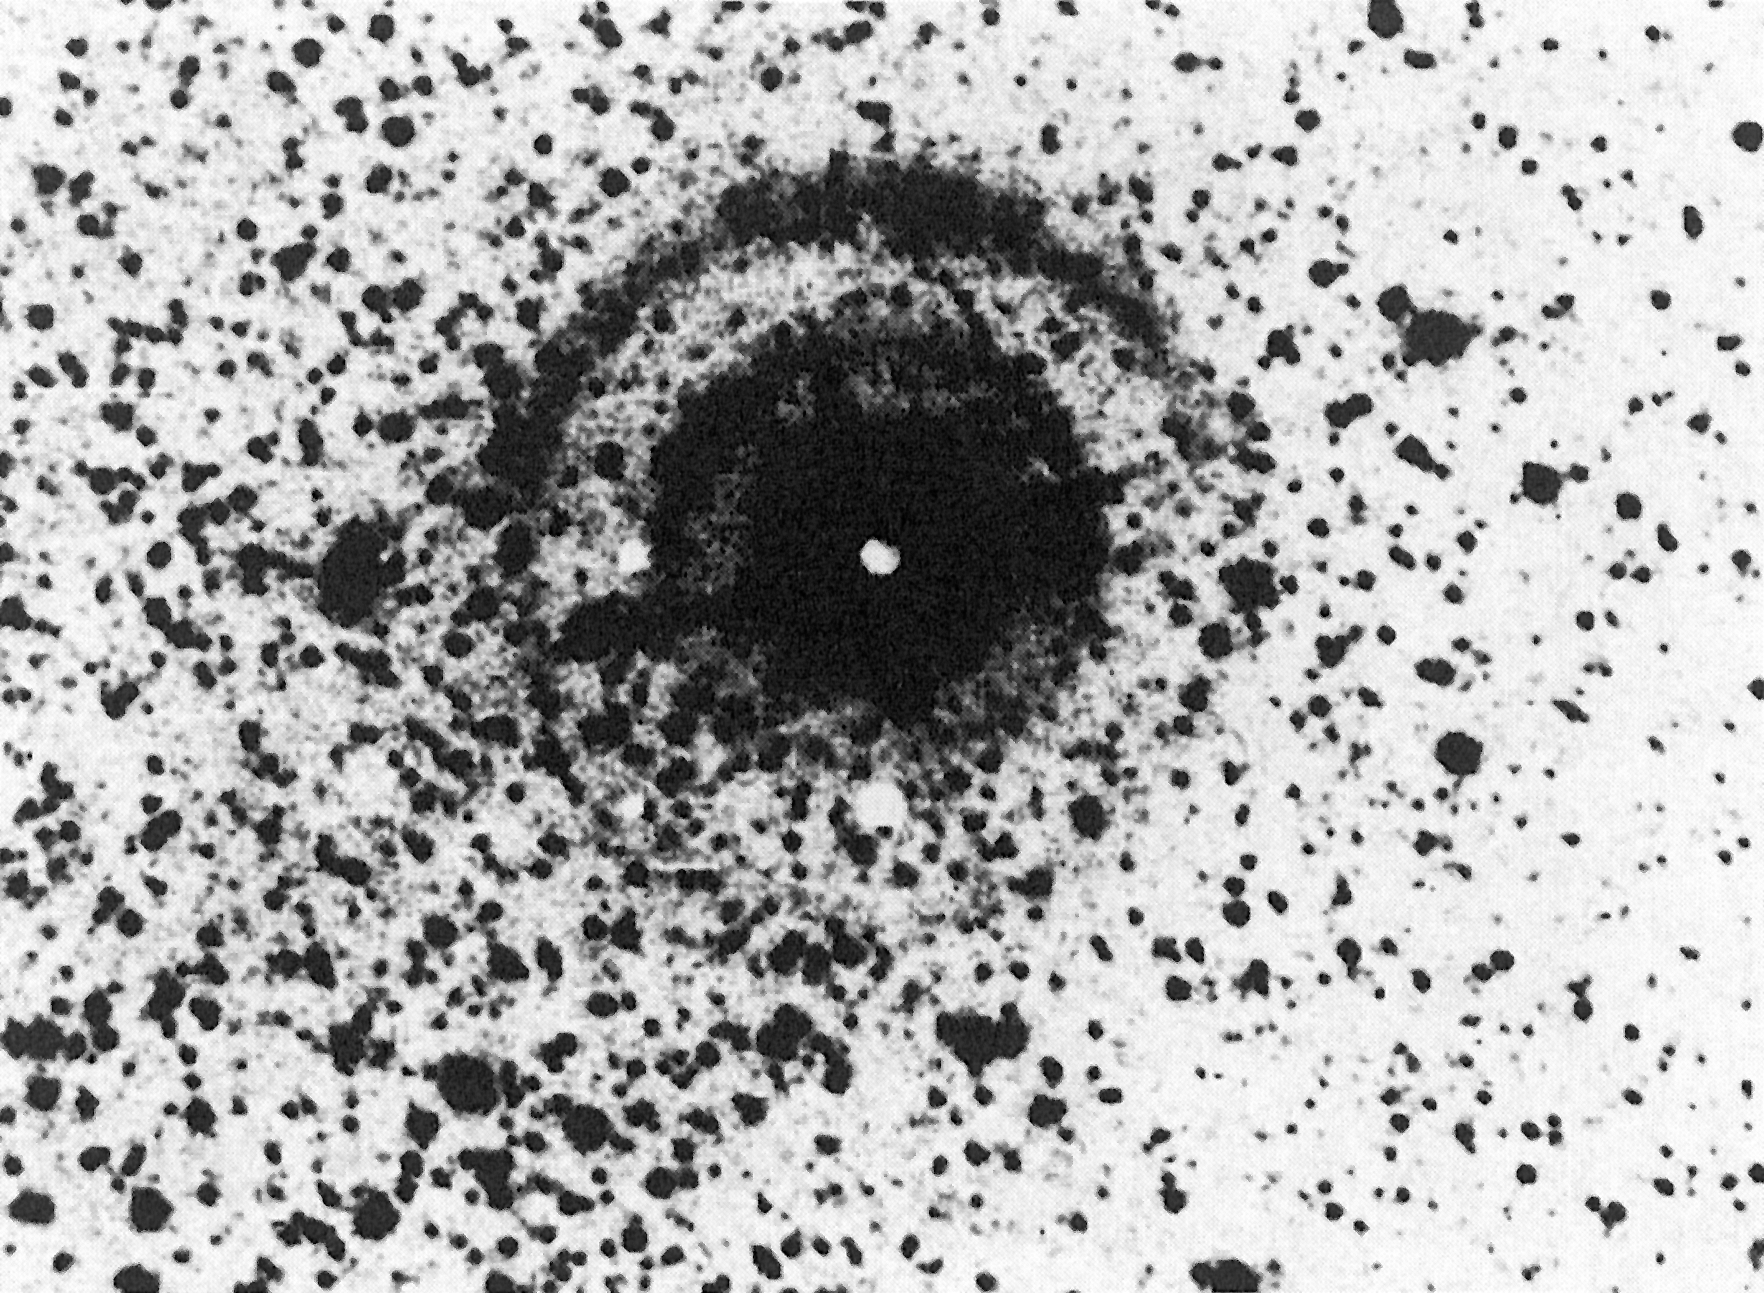

Light echo from Supernova 1987A

A double light echo from Supernova 1987A in the Large Magellanic Cloud (LMC) was observed on February 13, 1988 with the ESO 3.6 m telescope and the EFOSC instrument (observer: Dr. Michael Rosa). The light echoes are reflections in interstellar clouds in the LMC of the light from the bright supernova explosion, first observed on February 23, 1987.

Credit: ESO